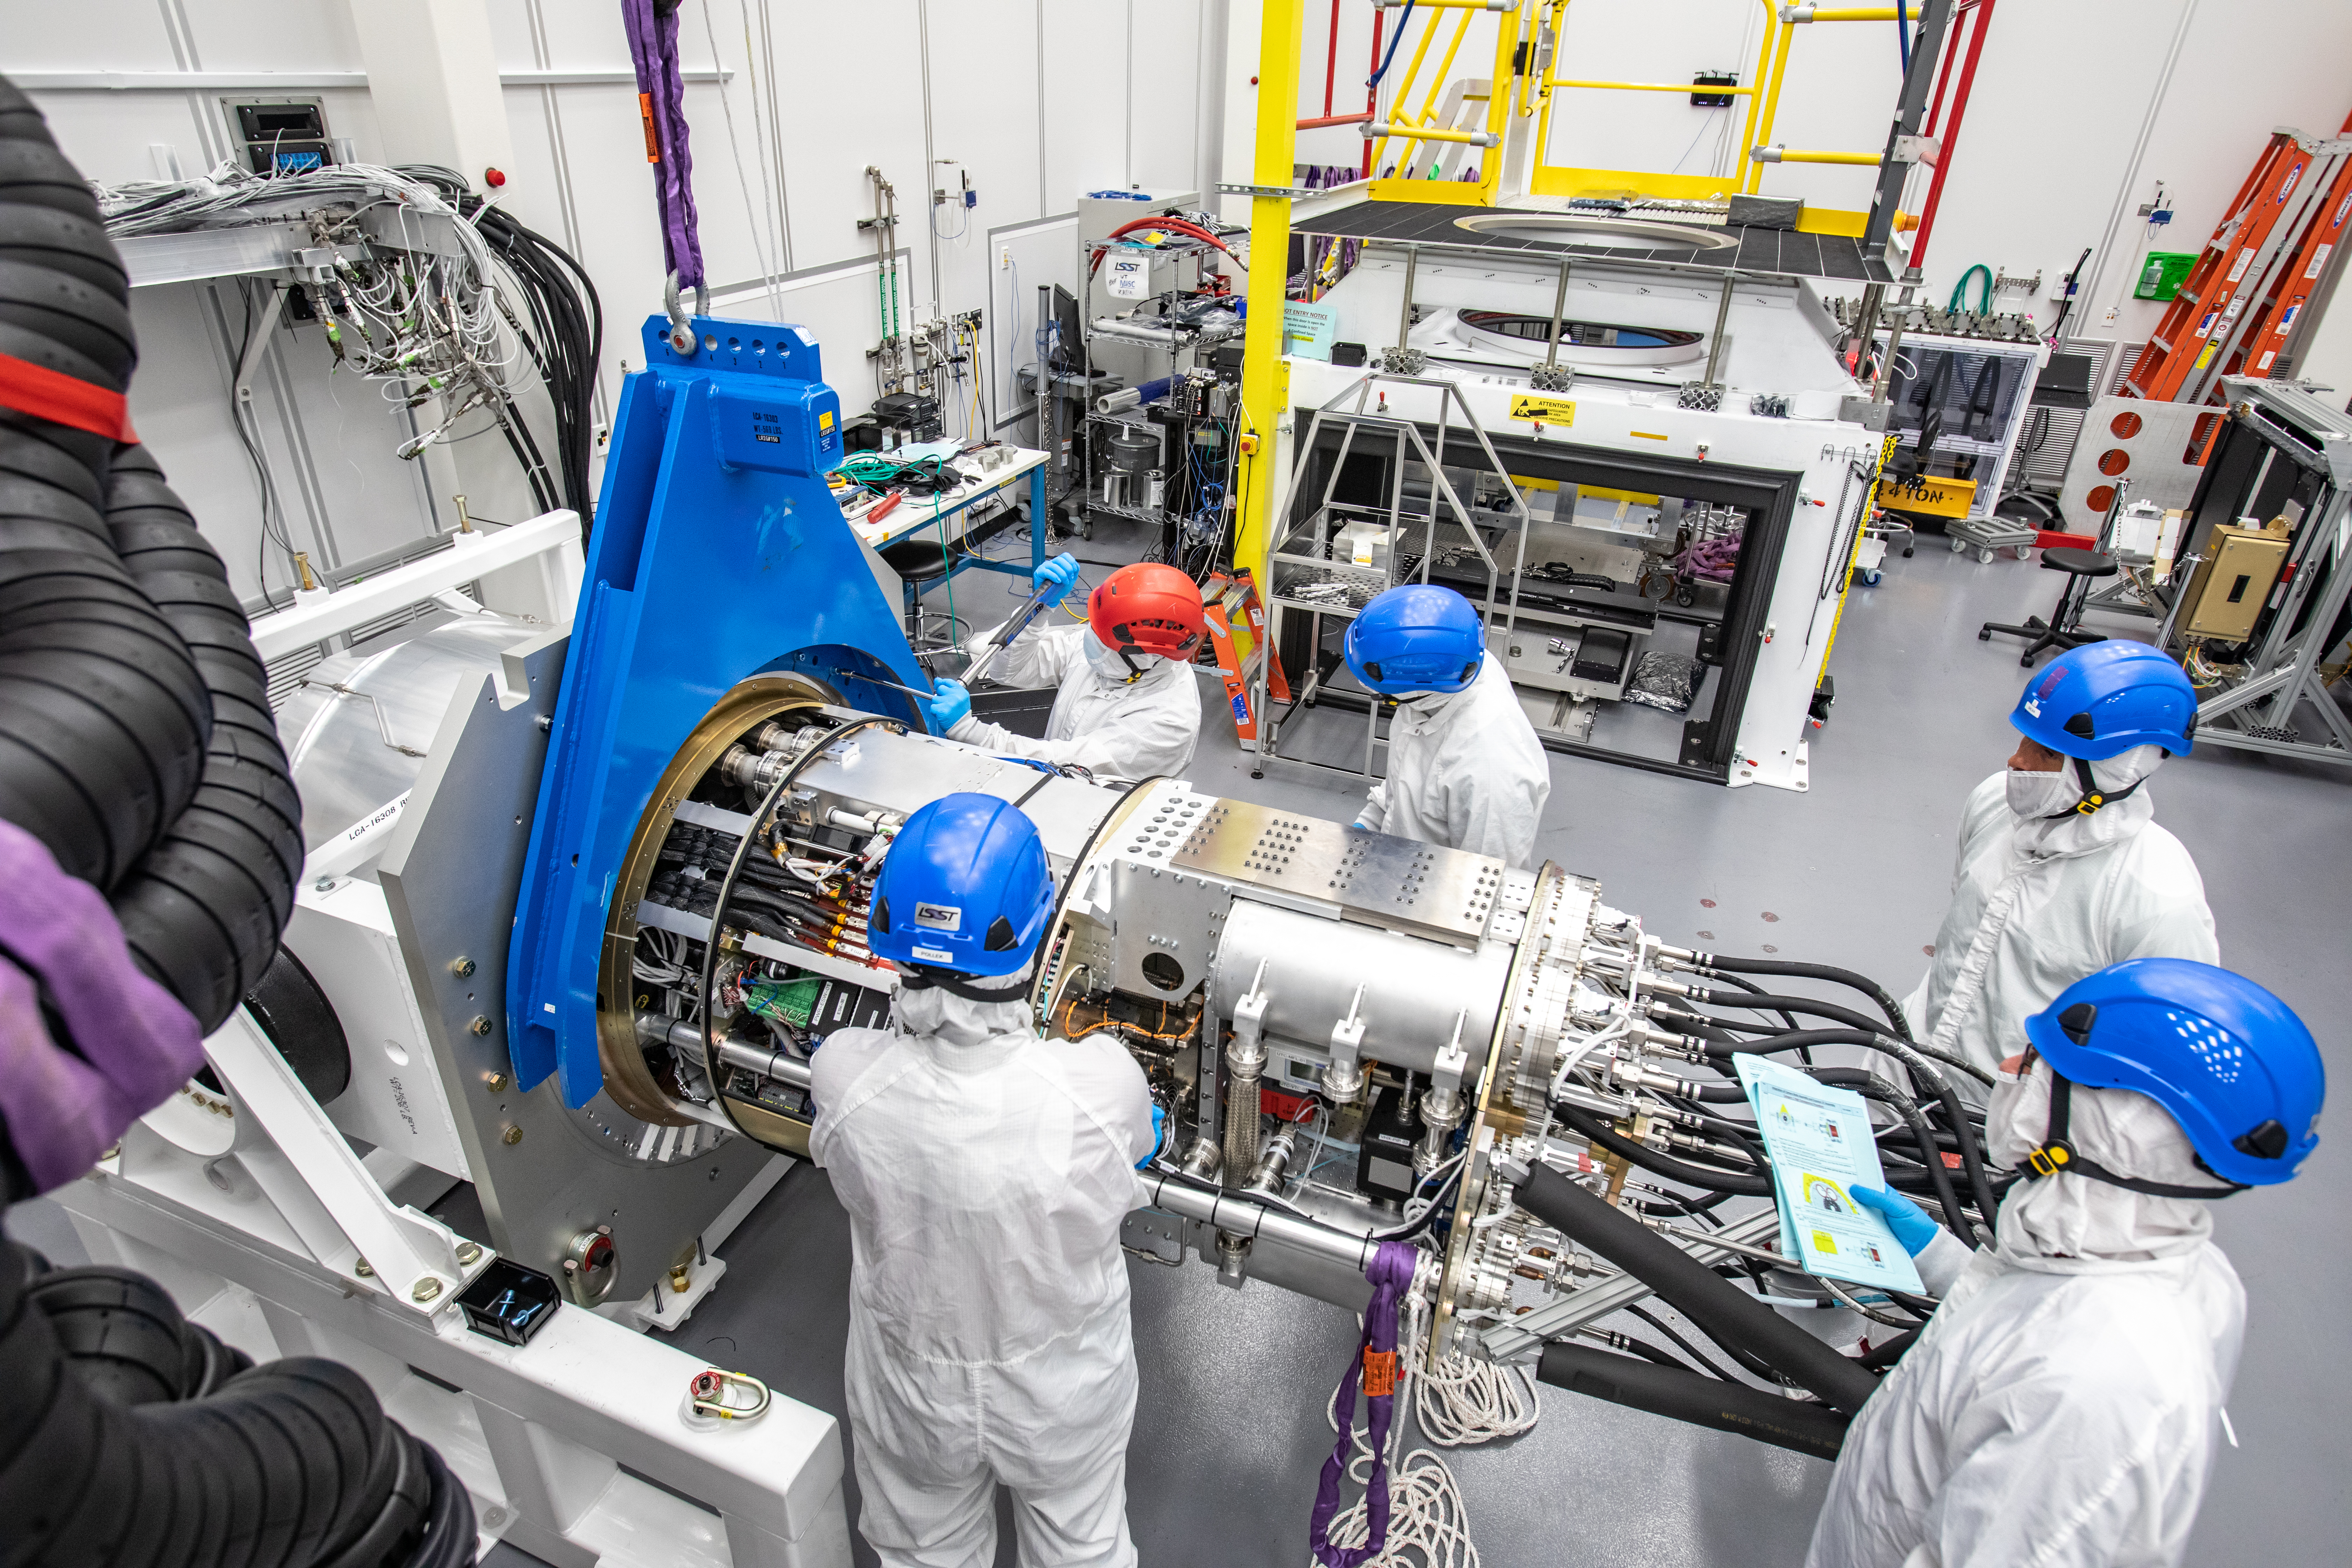

LSST Cryostat to Camera Body Lift

The LSST camera team successfully installed the cryostat to the camera body on April 8.

Credit: Jacqueline Ramseyer Orrell/SLAC National Accelerator Laboratory